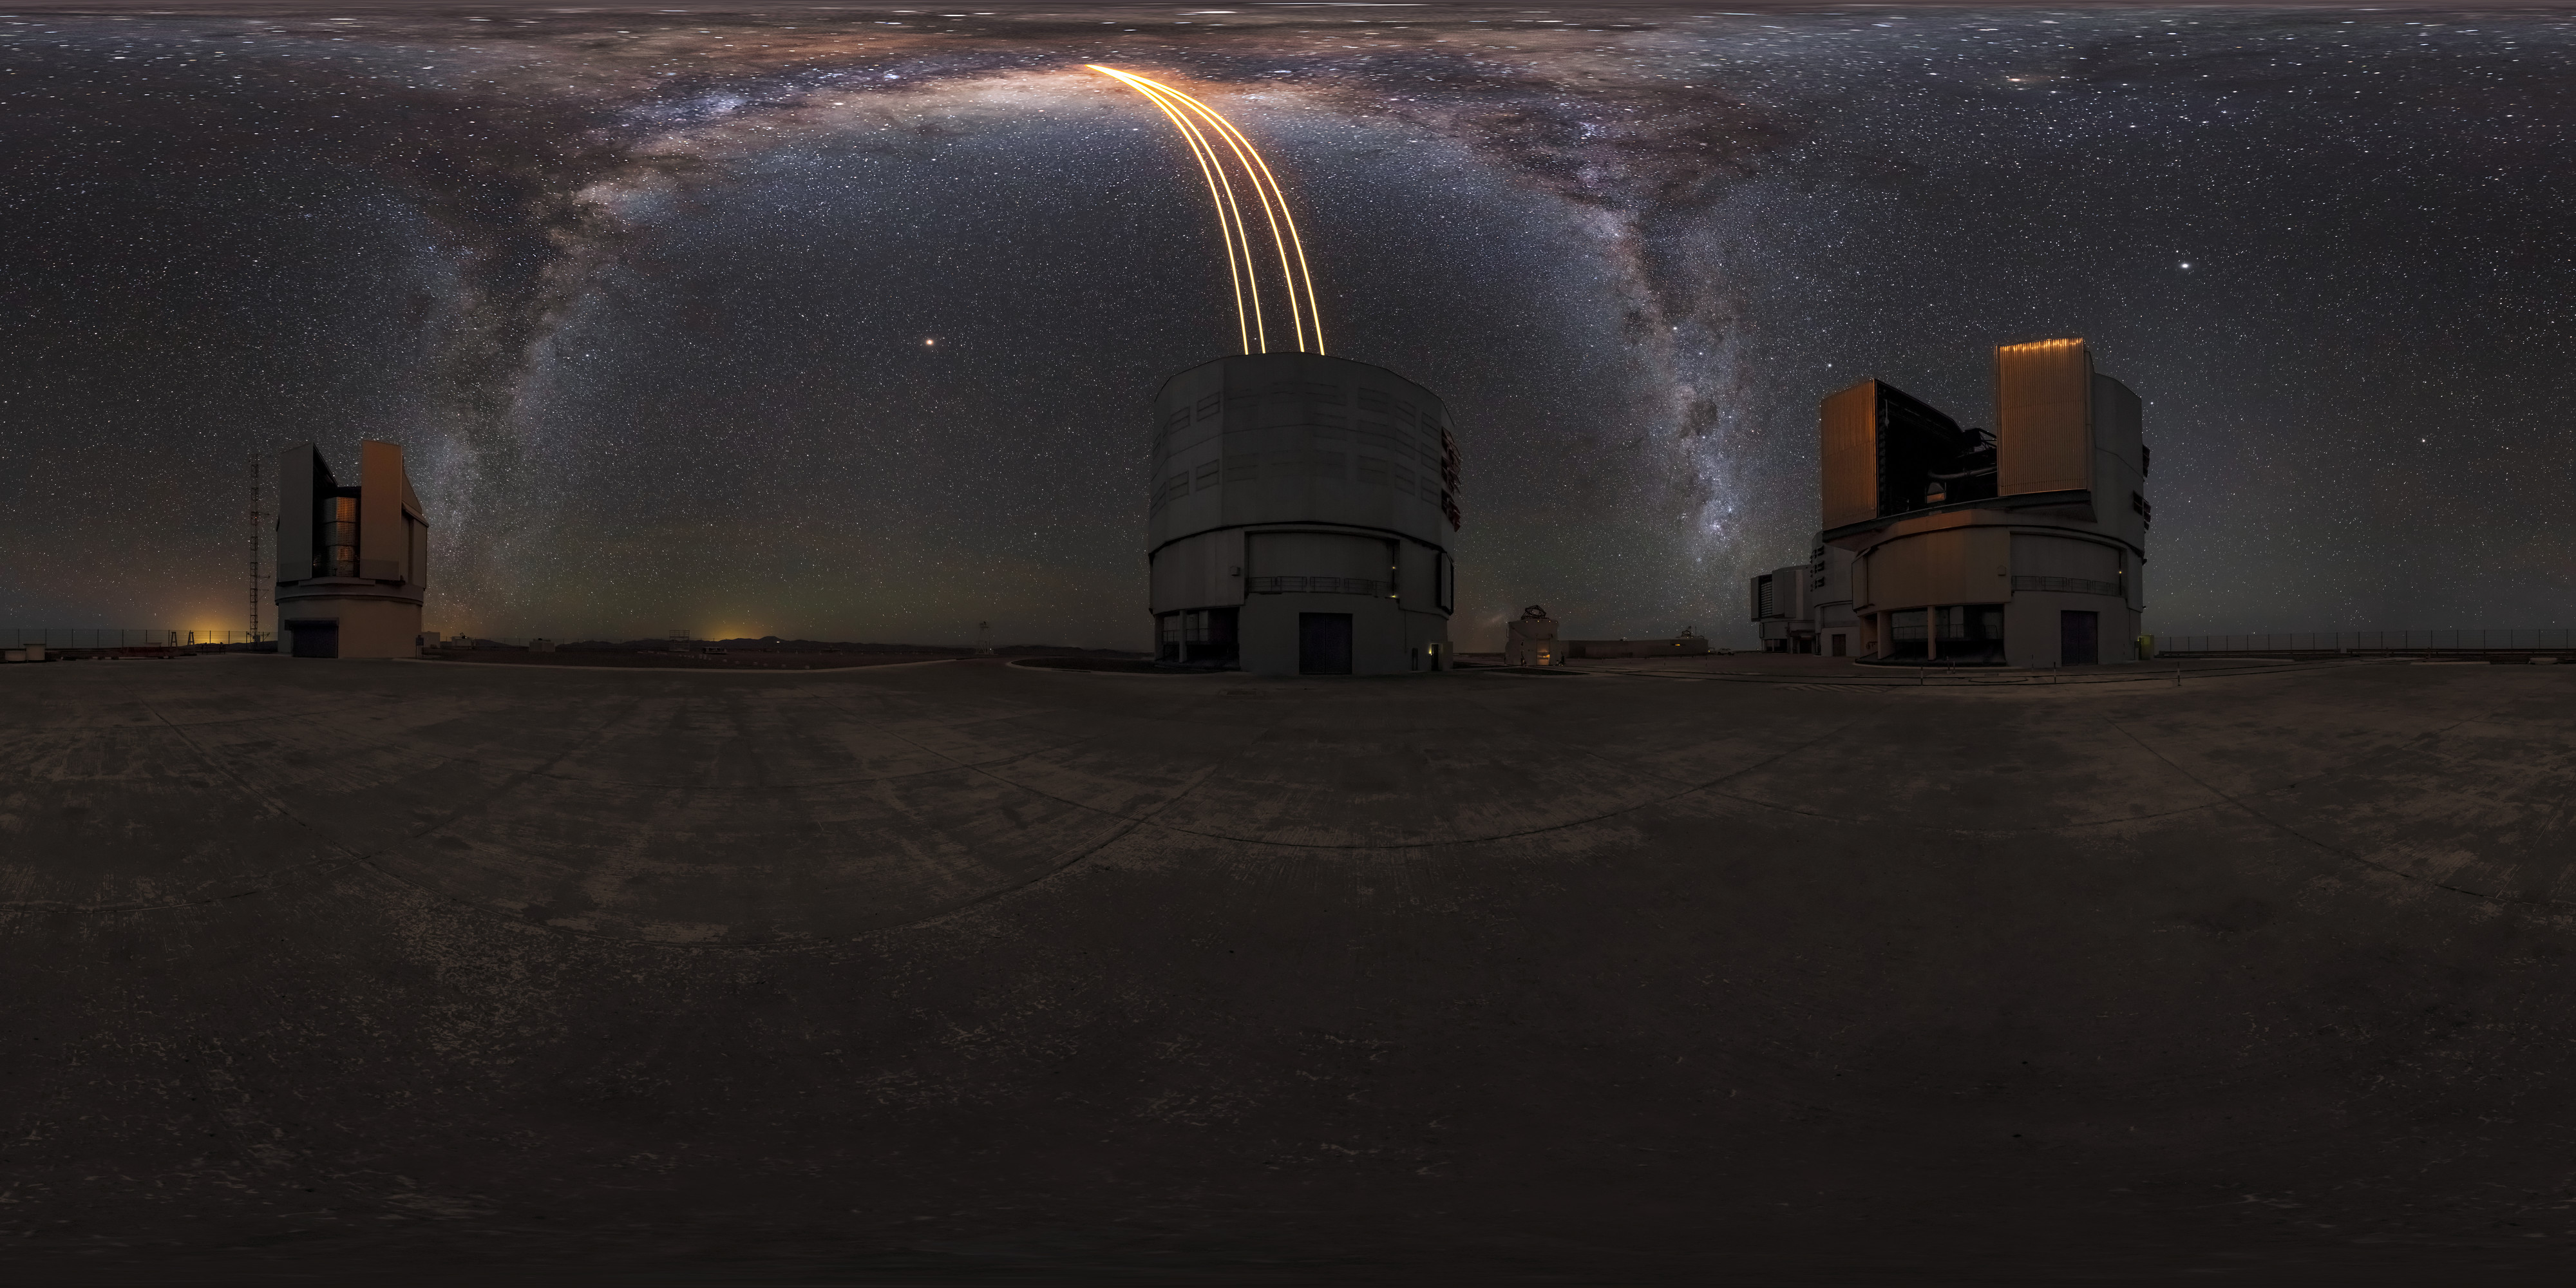

The VLT points up into the Milky Way

A 360º panorama of the Very Large Telescope (VLT). The bright yellow lines pointing up into the Milky Way are the lasers used by the telescope's adaptive optics system, which compensates for the blurring effects of Earth's atmosphere.

Credit: M. Cabral/ESO